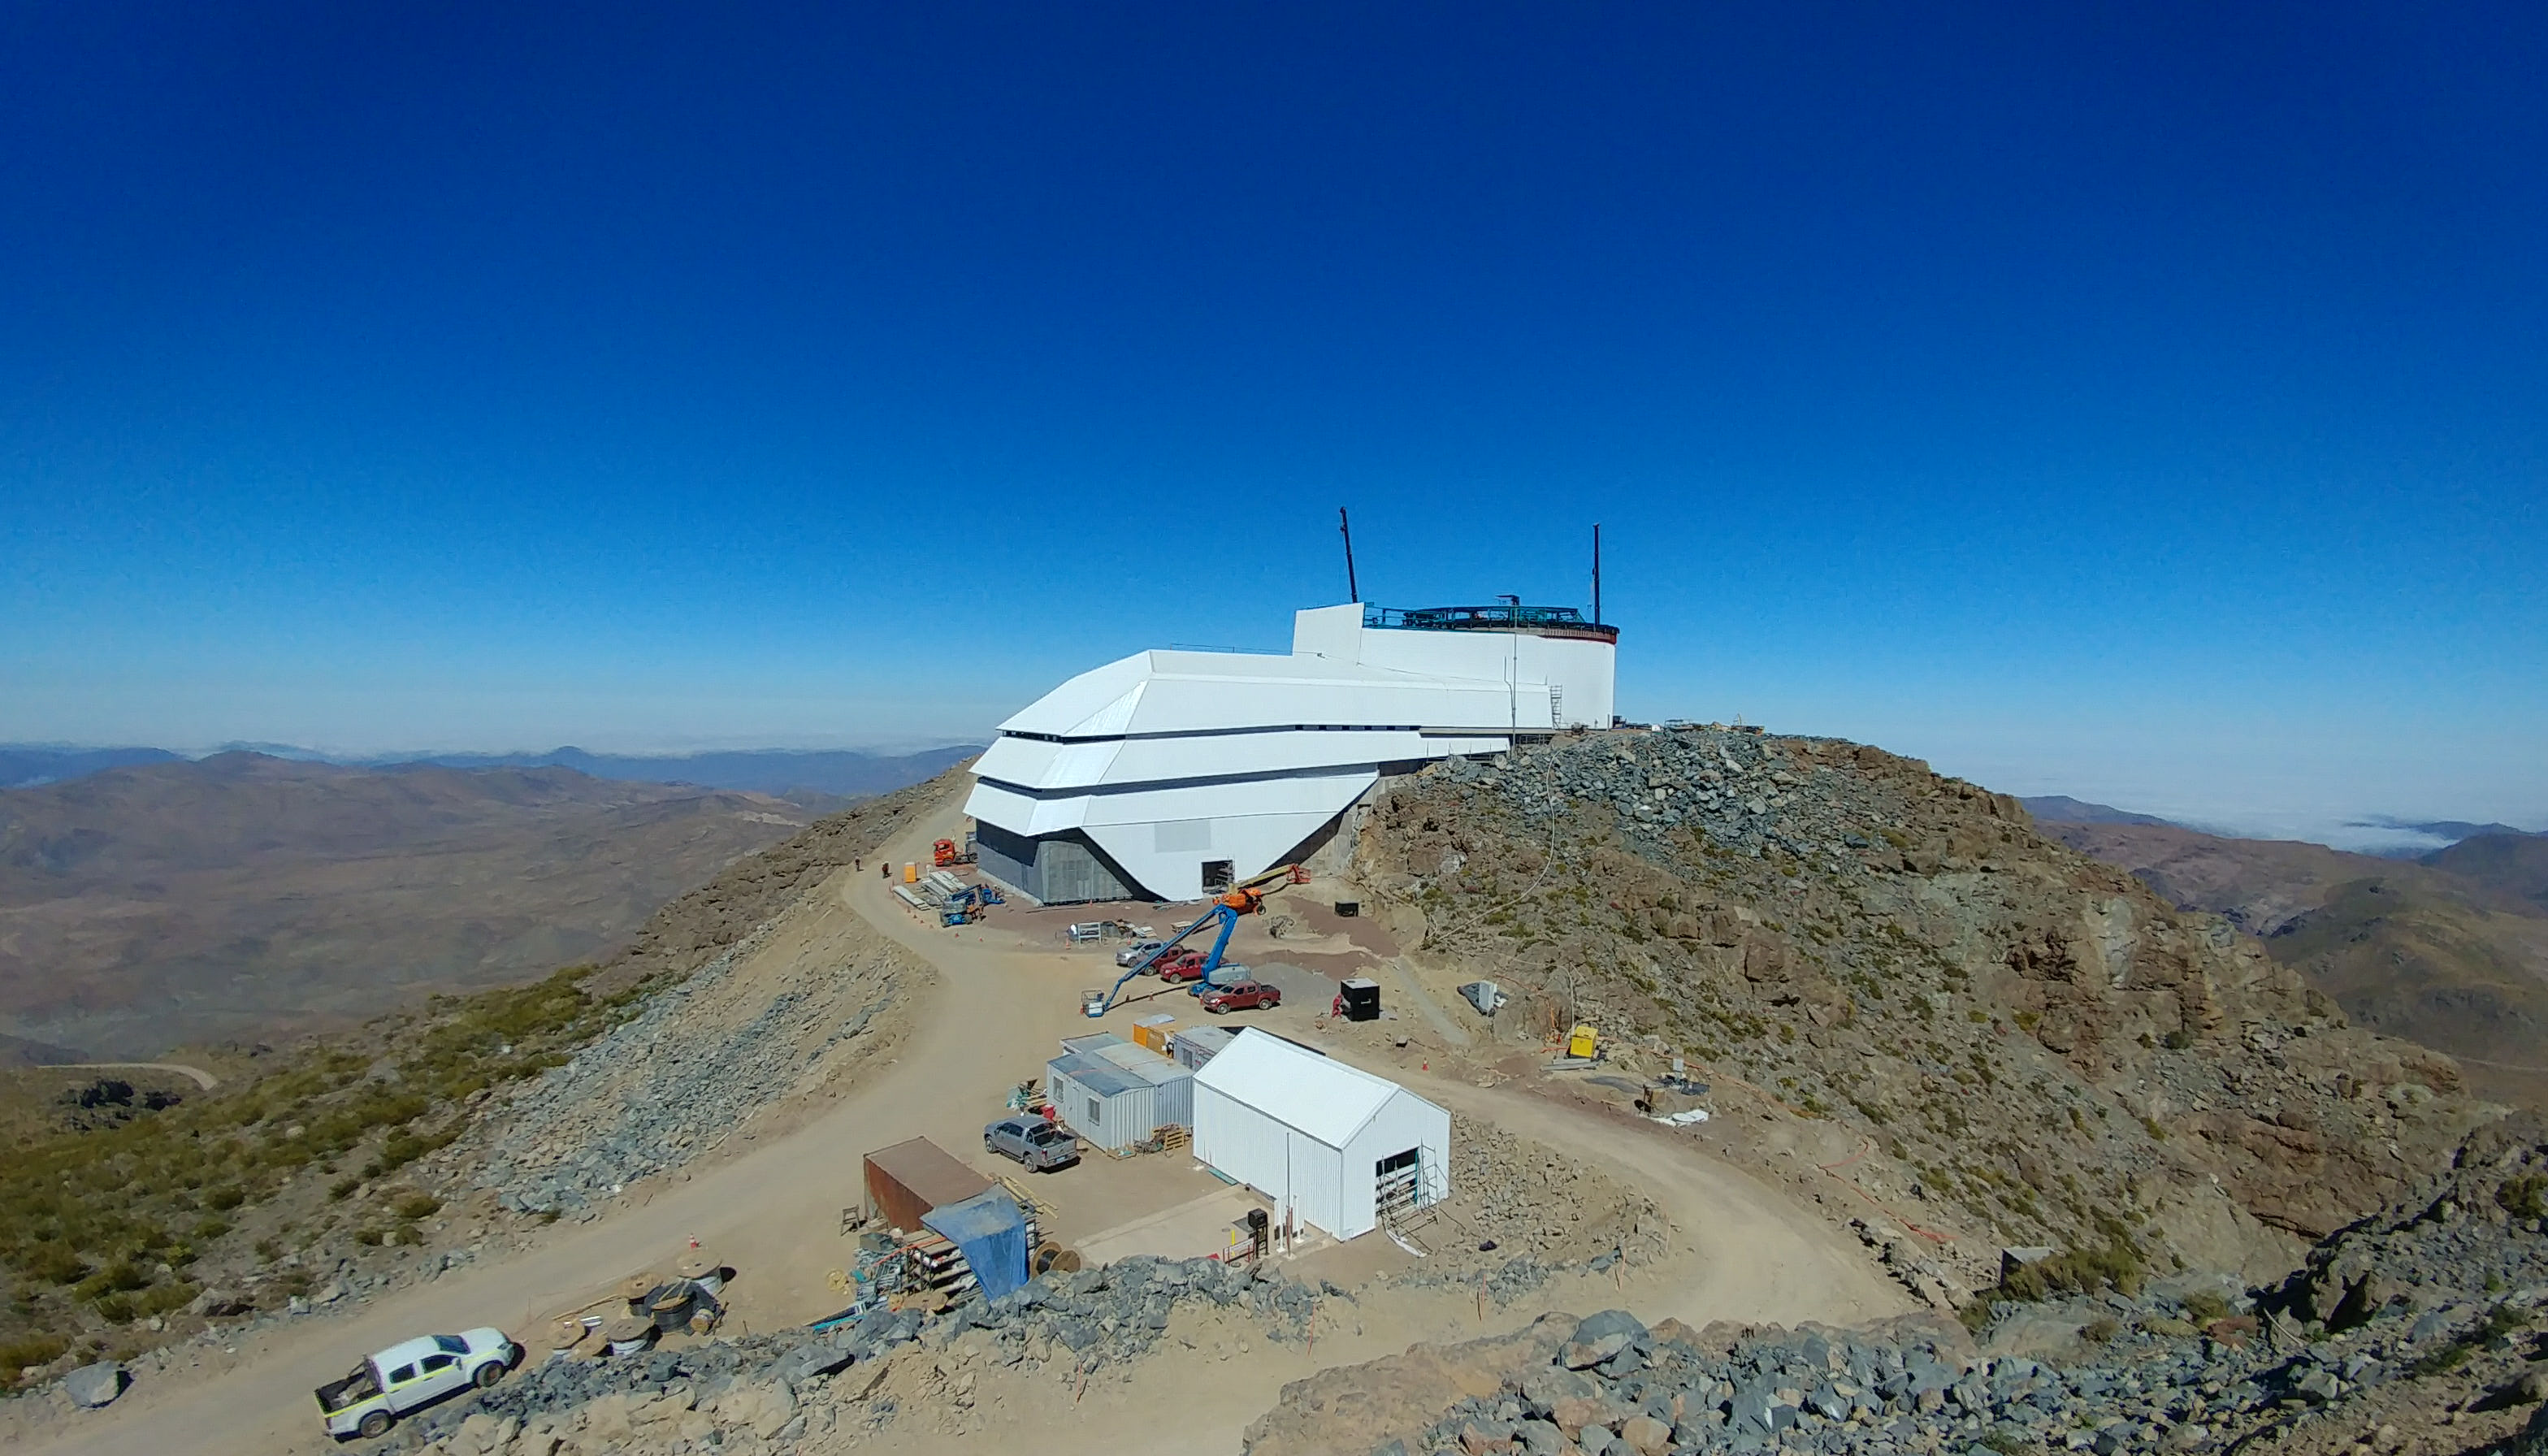

November Construction Update

General view of the LSST Observatory

Credit: Rubin Observatory/NSF/AURA